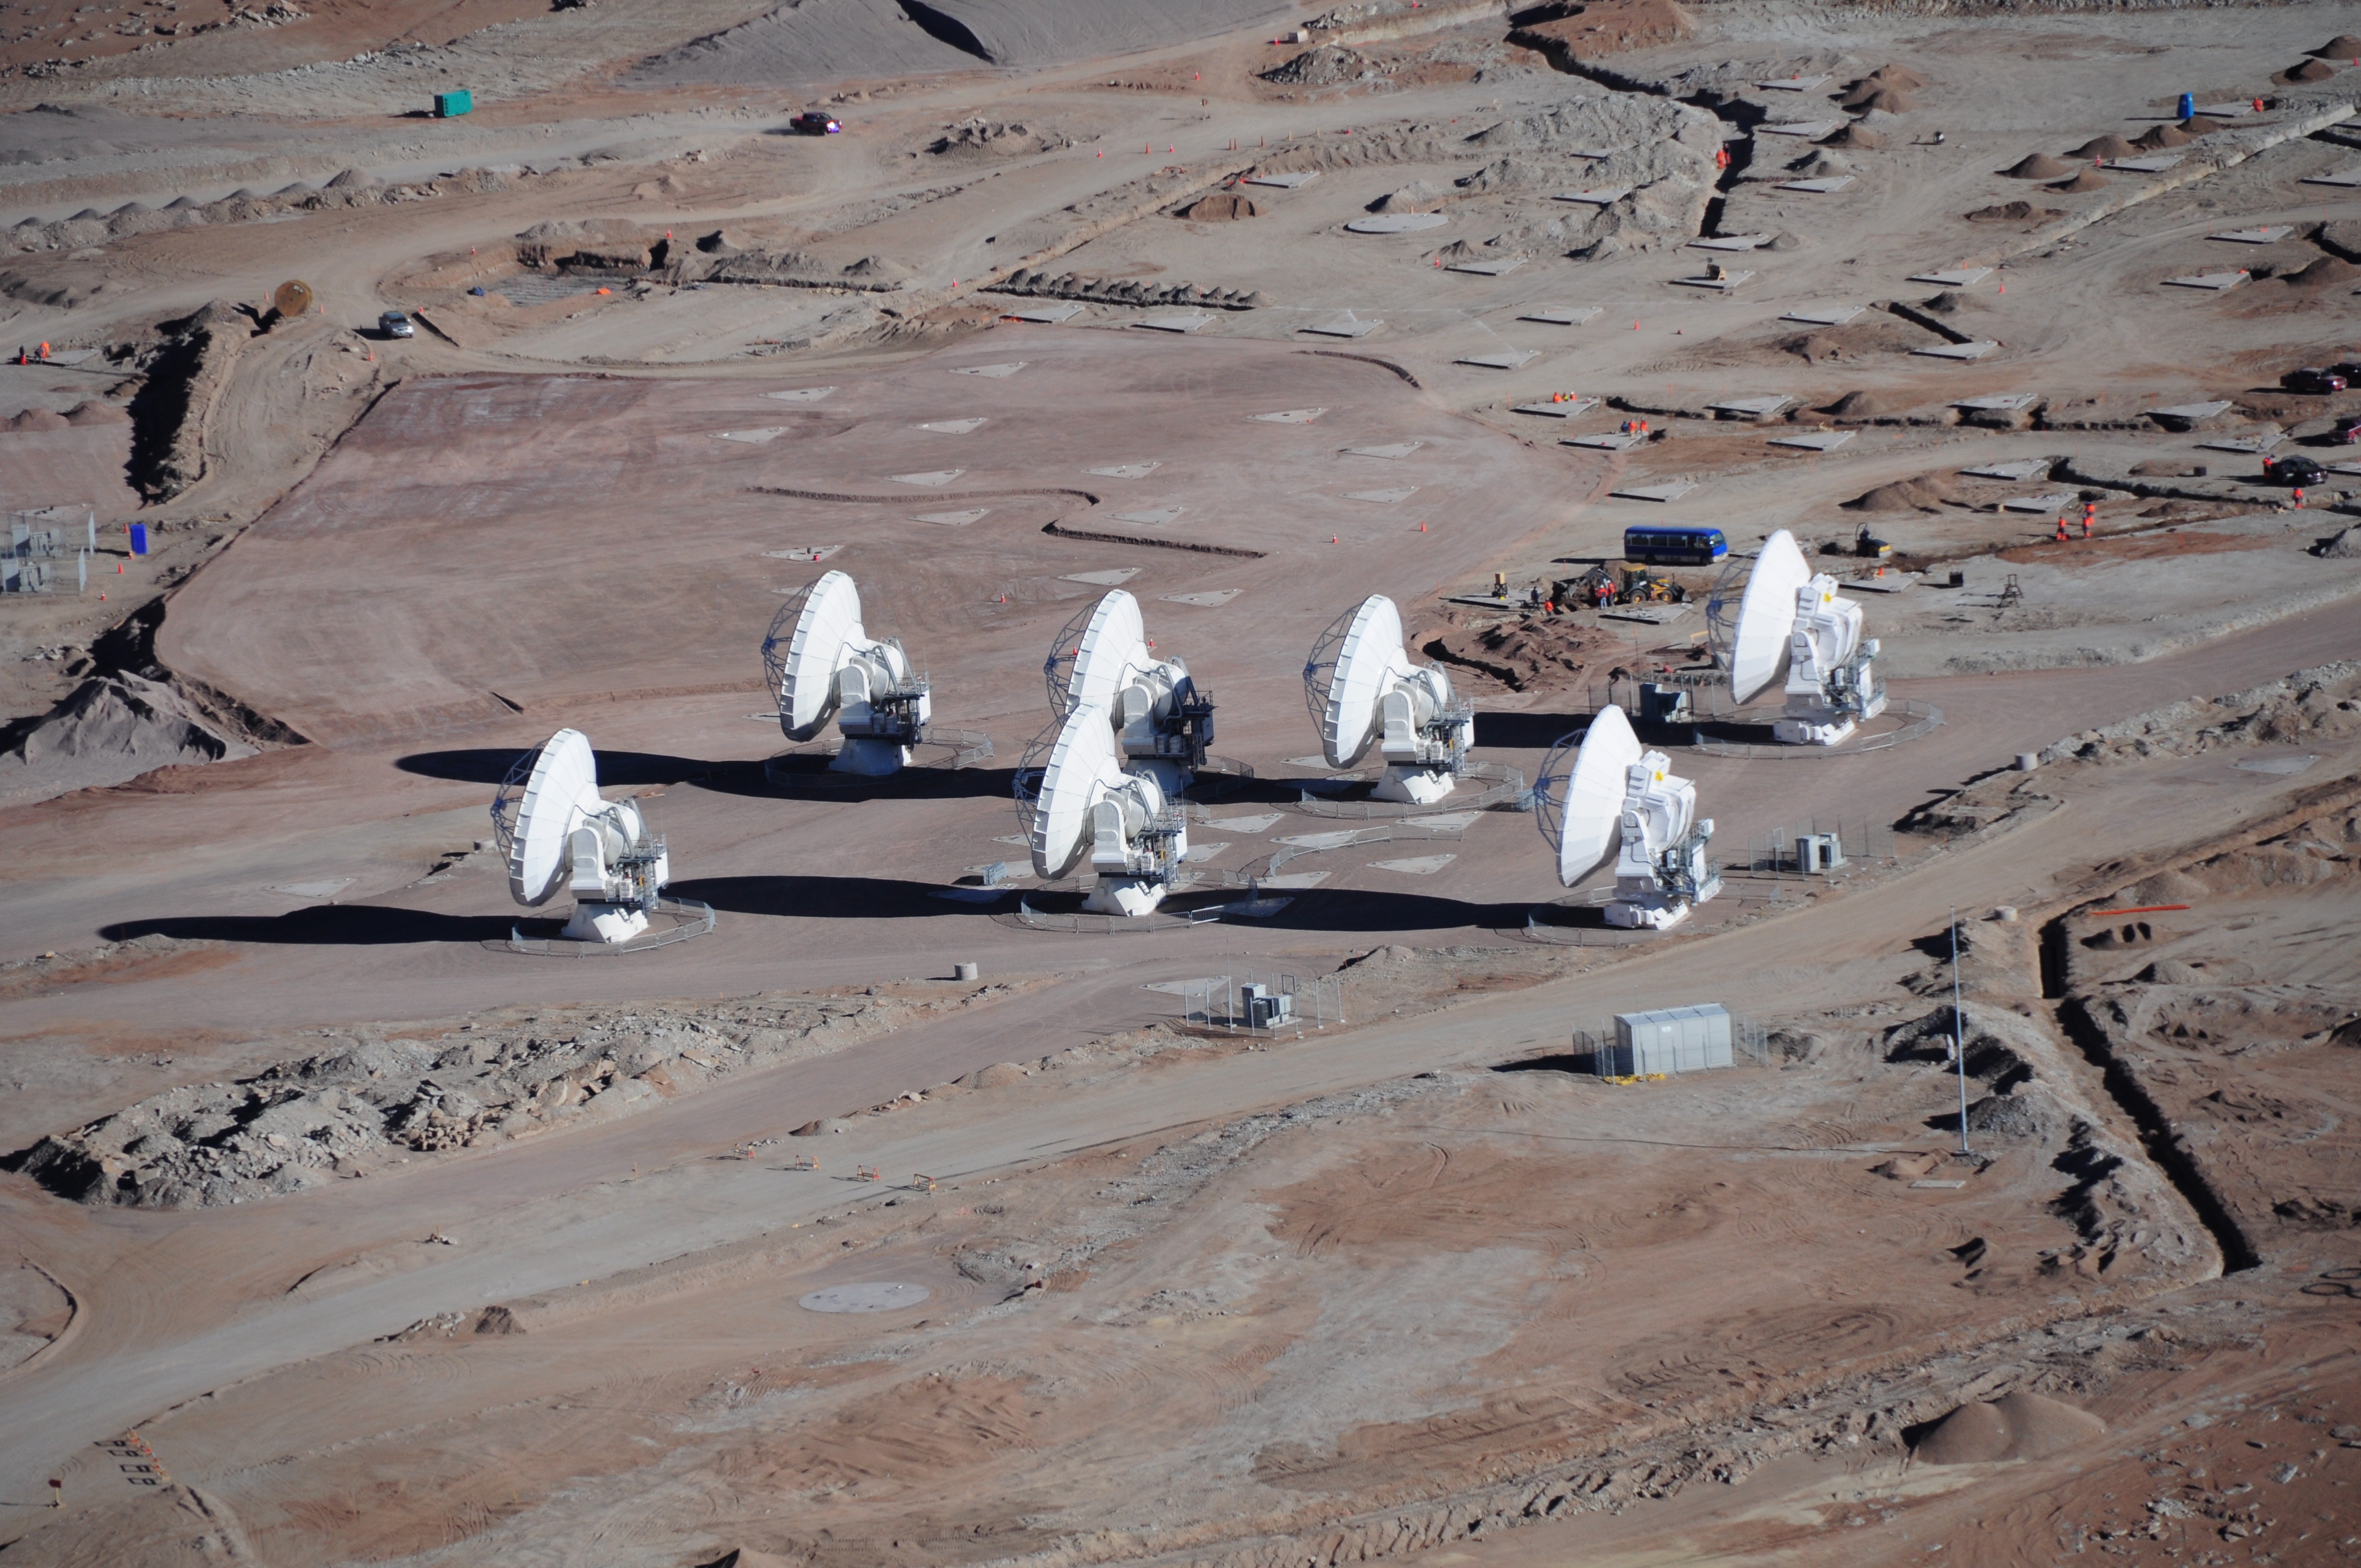

Workers near the ALMA central cluster

Workers near the ALMA central cluster.

Credit: ALMA (ESO/NAOJ/NRAO)